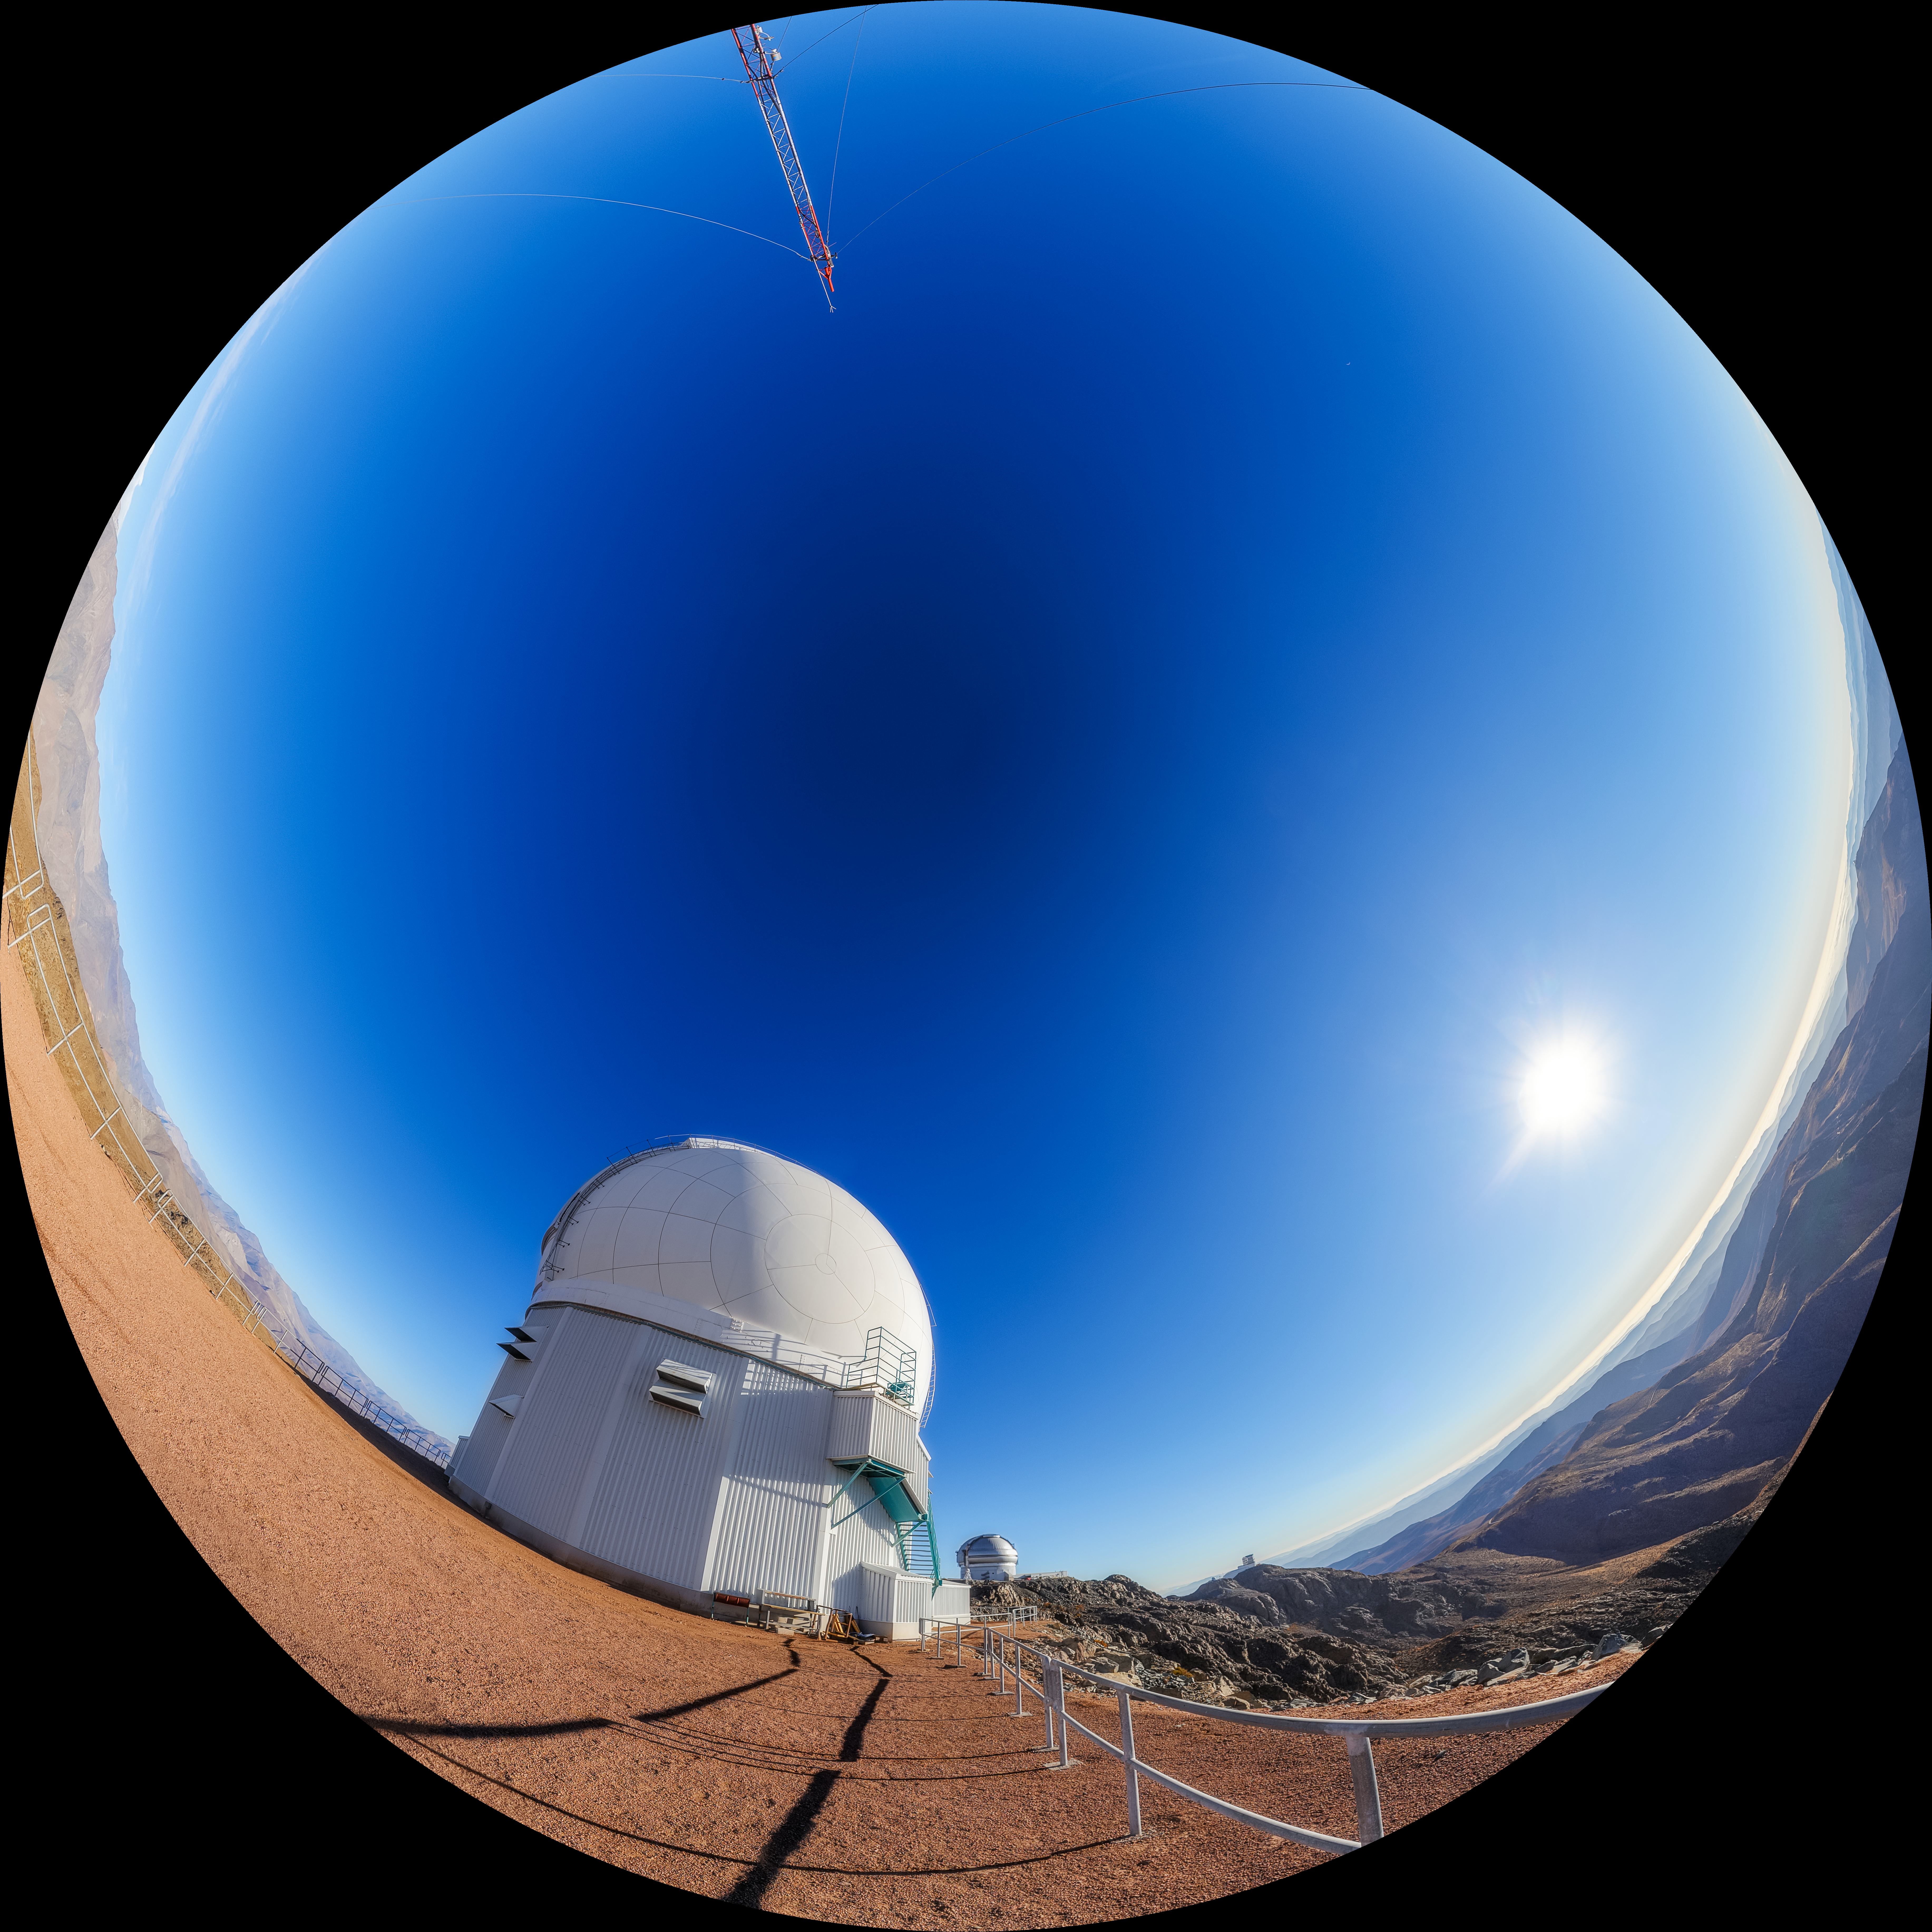

SOAR on Cerro Pachón Fulldome

A fulldome view of the 4.1-meter Southern Astrophysical Research (SOAR) Telescope on Cerro Pachón, with Gemini South and the Vera C. Rubin Observatory in the background.

A 360 panorama version of this image can be viewed here.

Credit: NOIRLab/NSF/AURA/P. Horálek